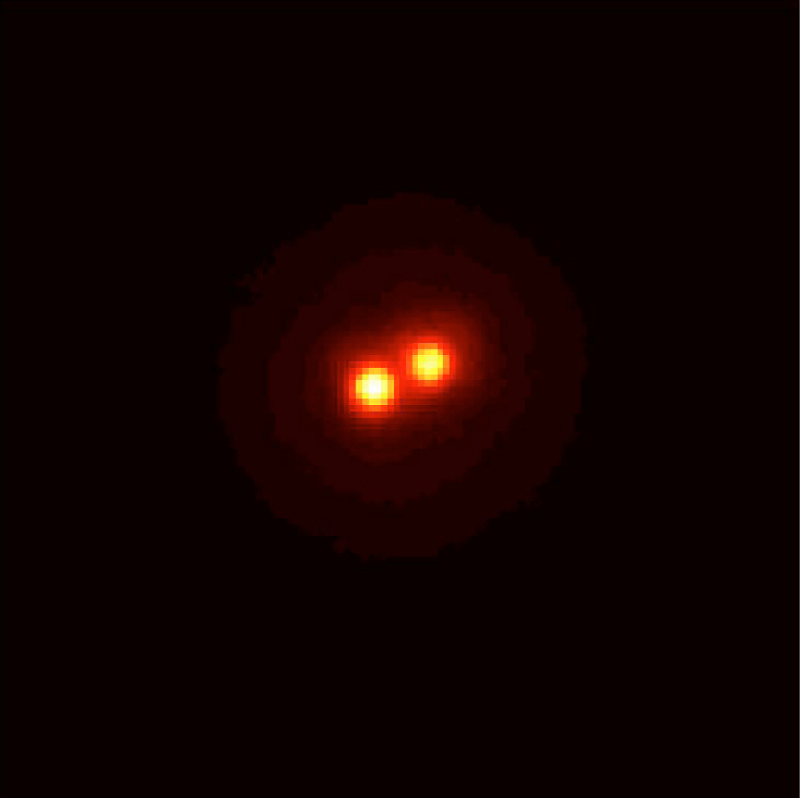

The star HIC 59206 (AO corrected image)

This is the first image obtained by the first MACAO-VLTI system at the 8.2-m VLT KUEYEN telescope in the infrared K-band (wavelength 2.2 µm). It displays images of the star HIC 59206 (visual magnitude 10) obtained after the adaptive optics system was switched on, allowing the two stars to be clearly seen. The binary stars are separated by 0.120 arcsec and the image was taken under medium seeing conditions (0.75 arcsec).

Credit: ESO